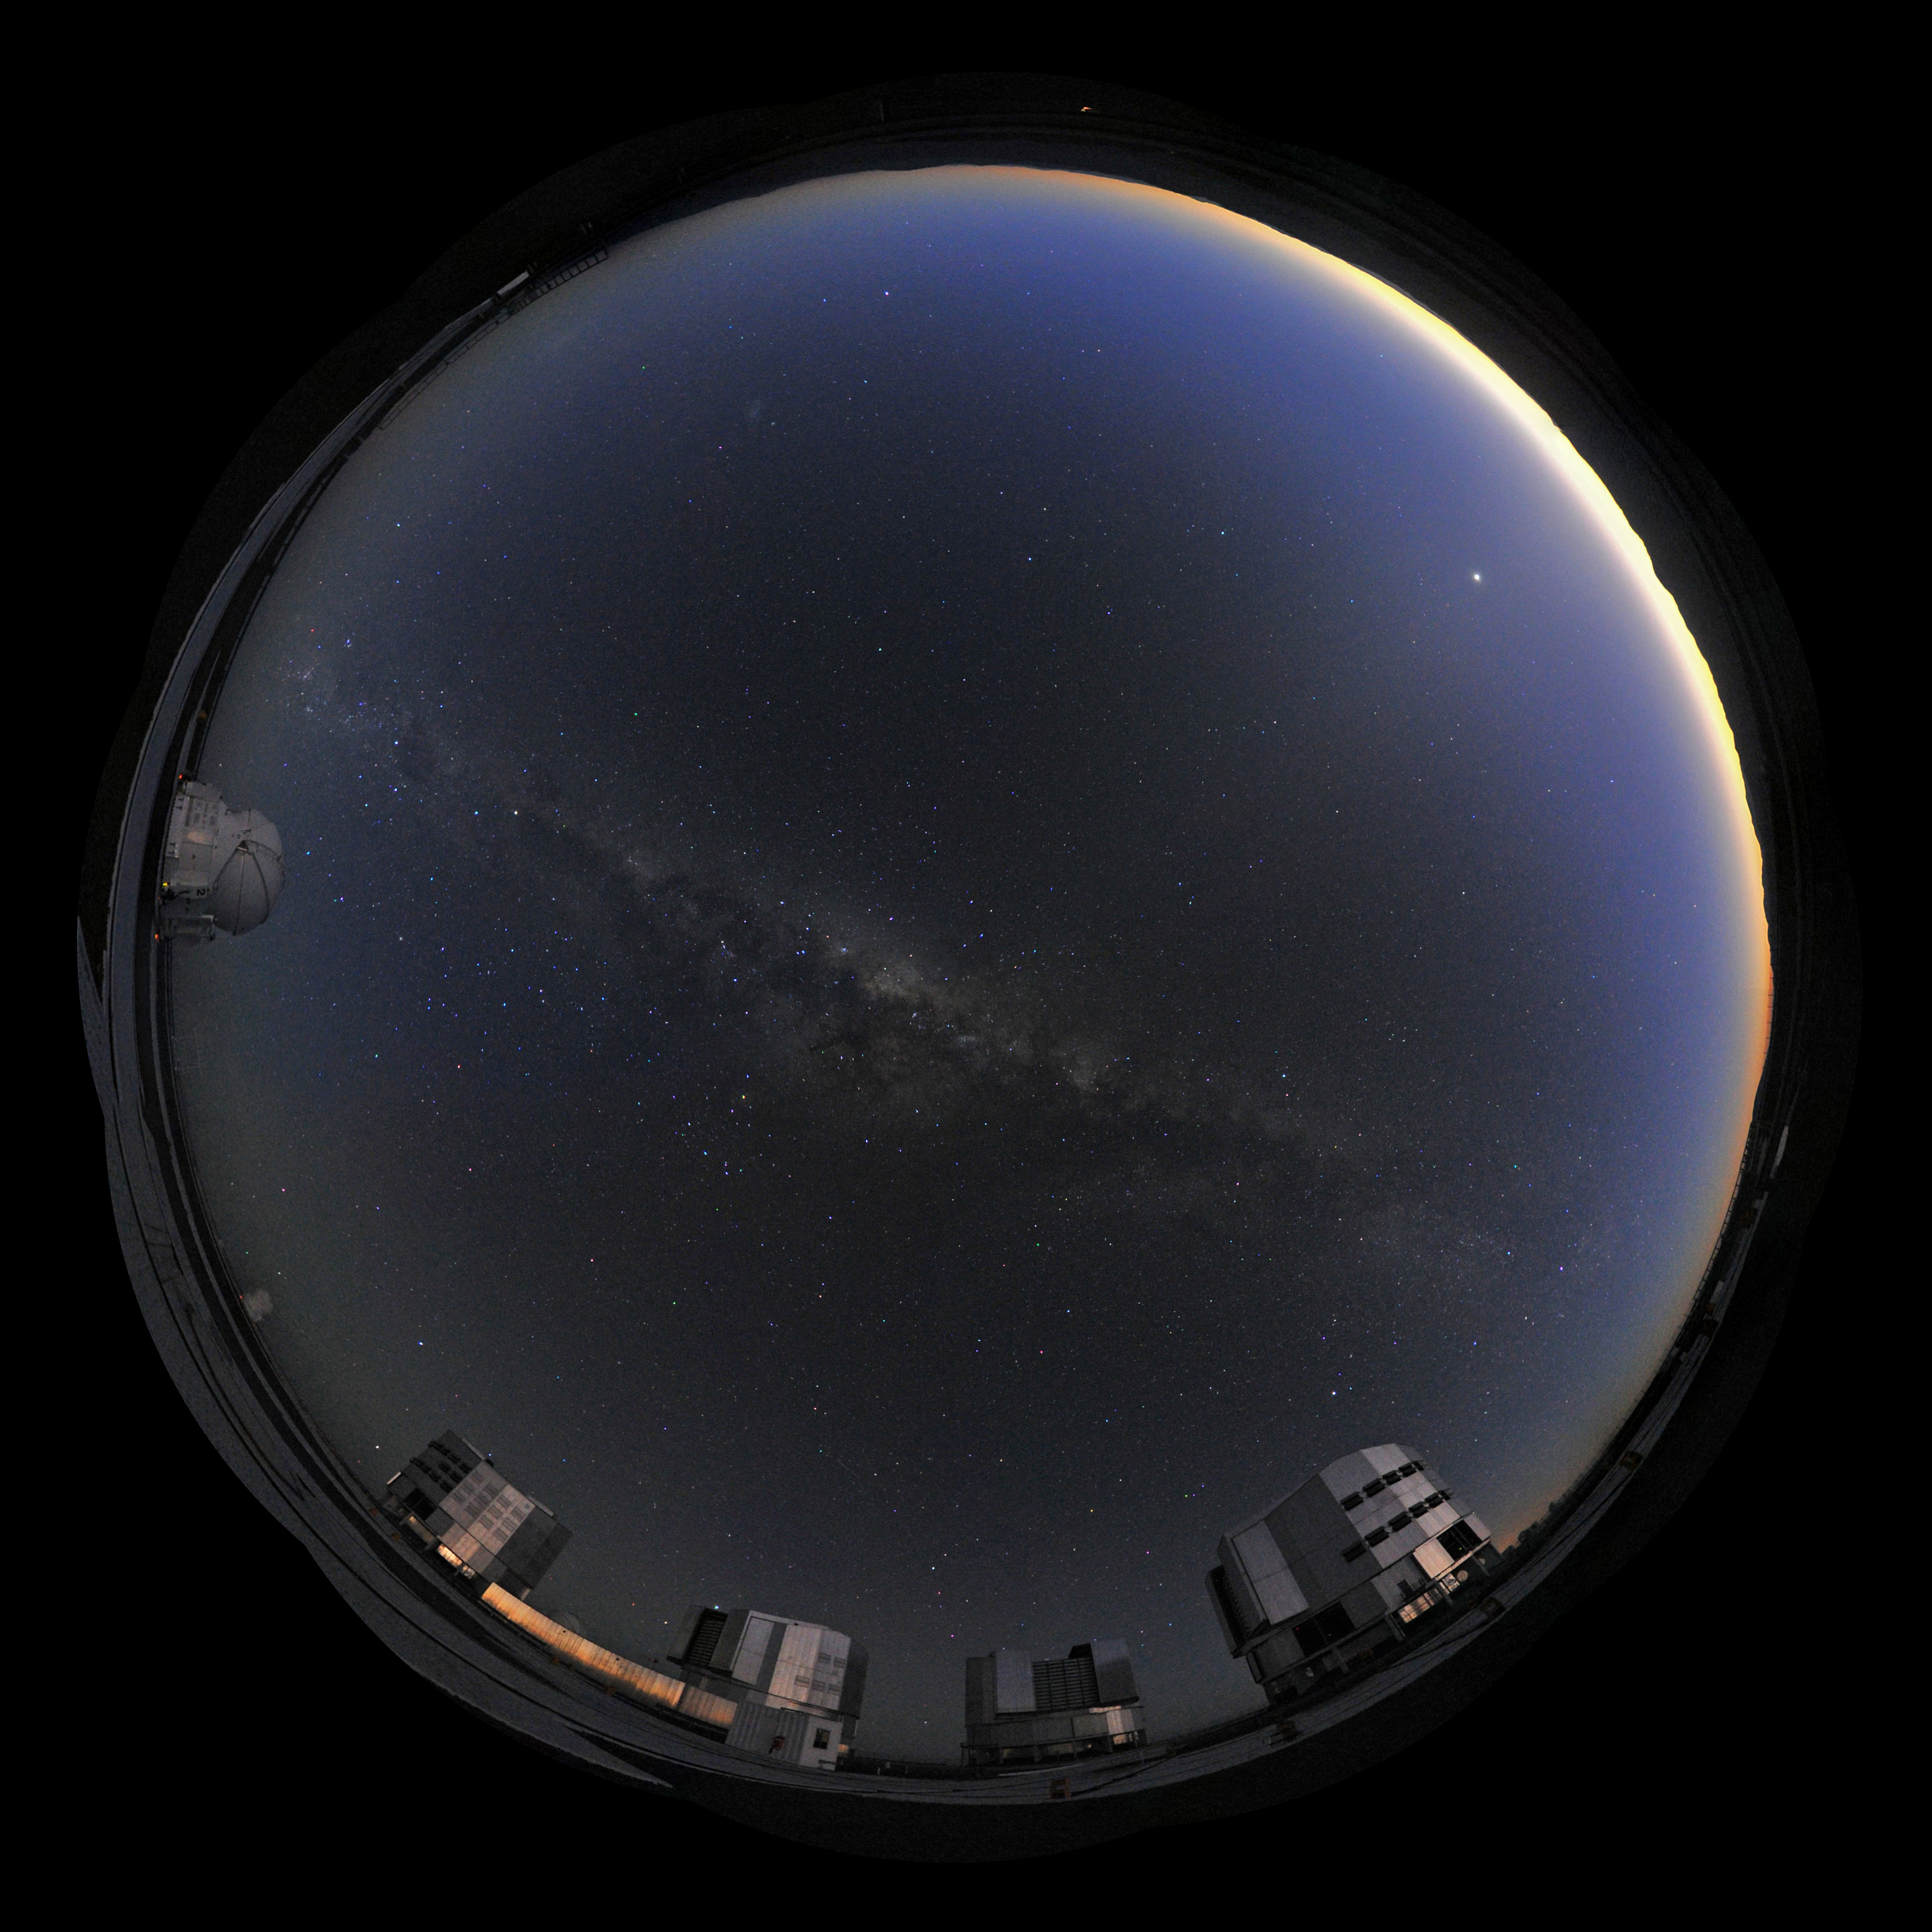

Panoramic view of VLT

Multiple photographs digitally stitched together to give the effect of a 360 degree panorama view. This equirectangular panorama displays the Very Large Telescope (VLT), the world's most advanced visible-light astronomical observatory, based in the ESO Paranal site in Chile.

Credit: ESO/S. Brunier